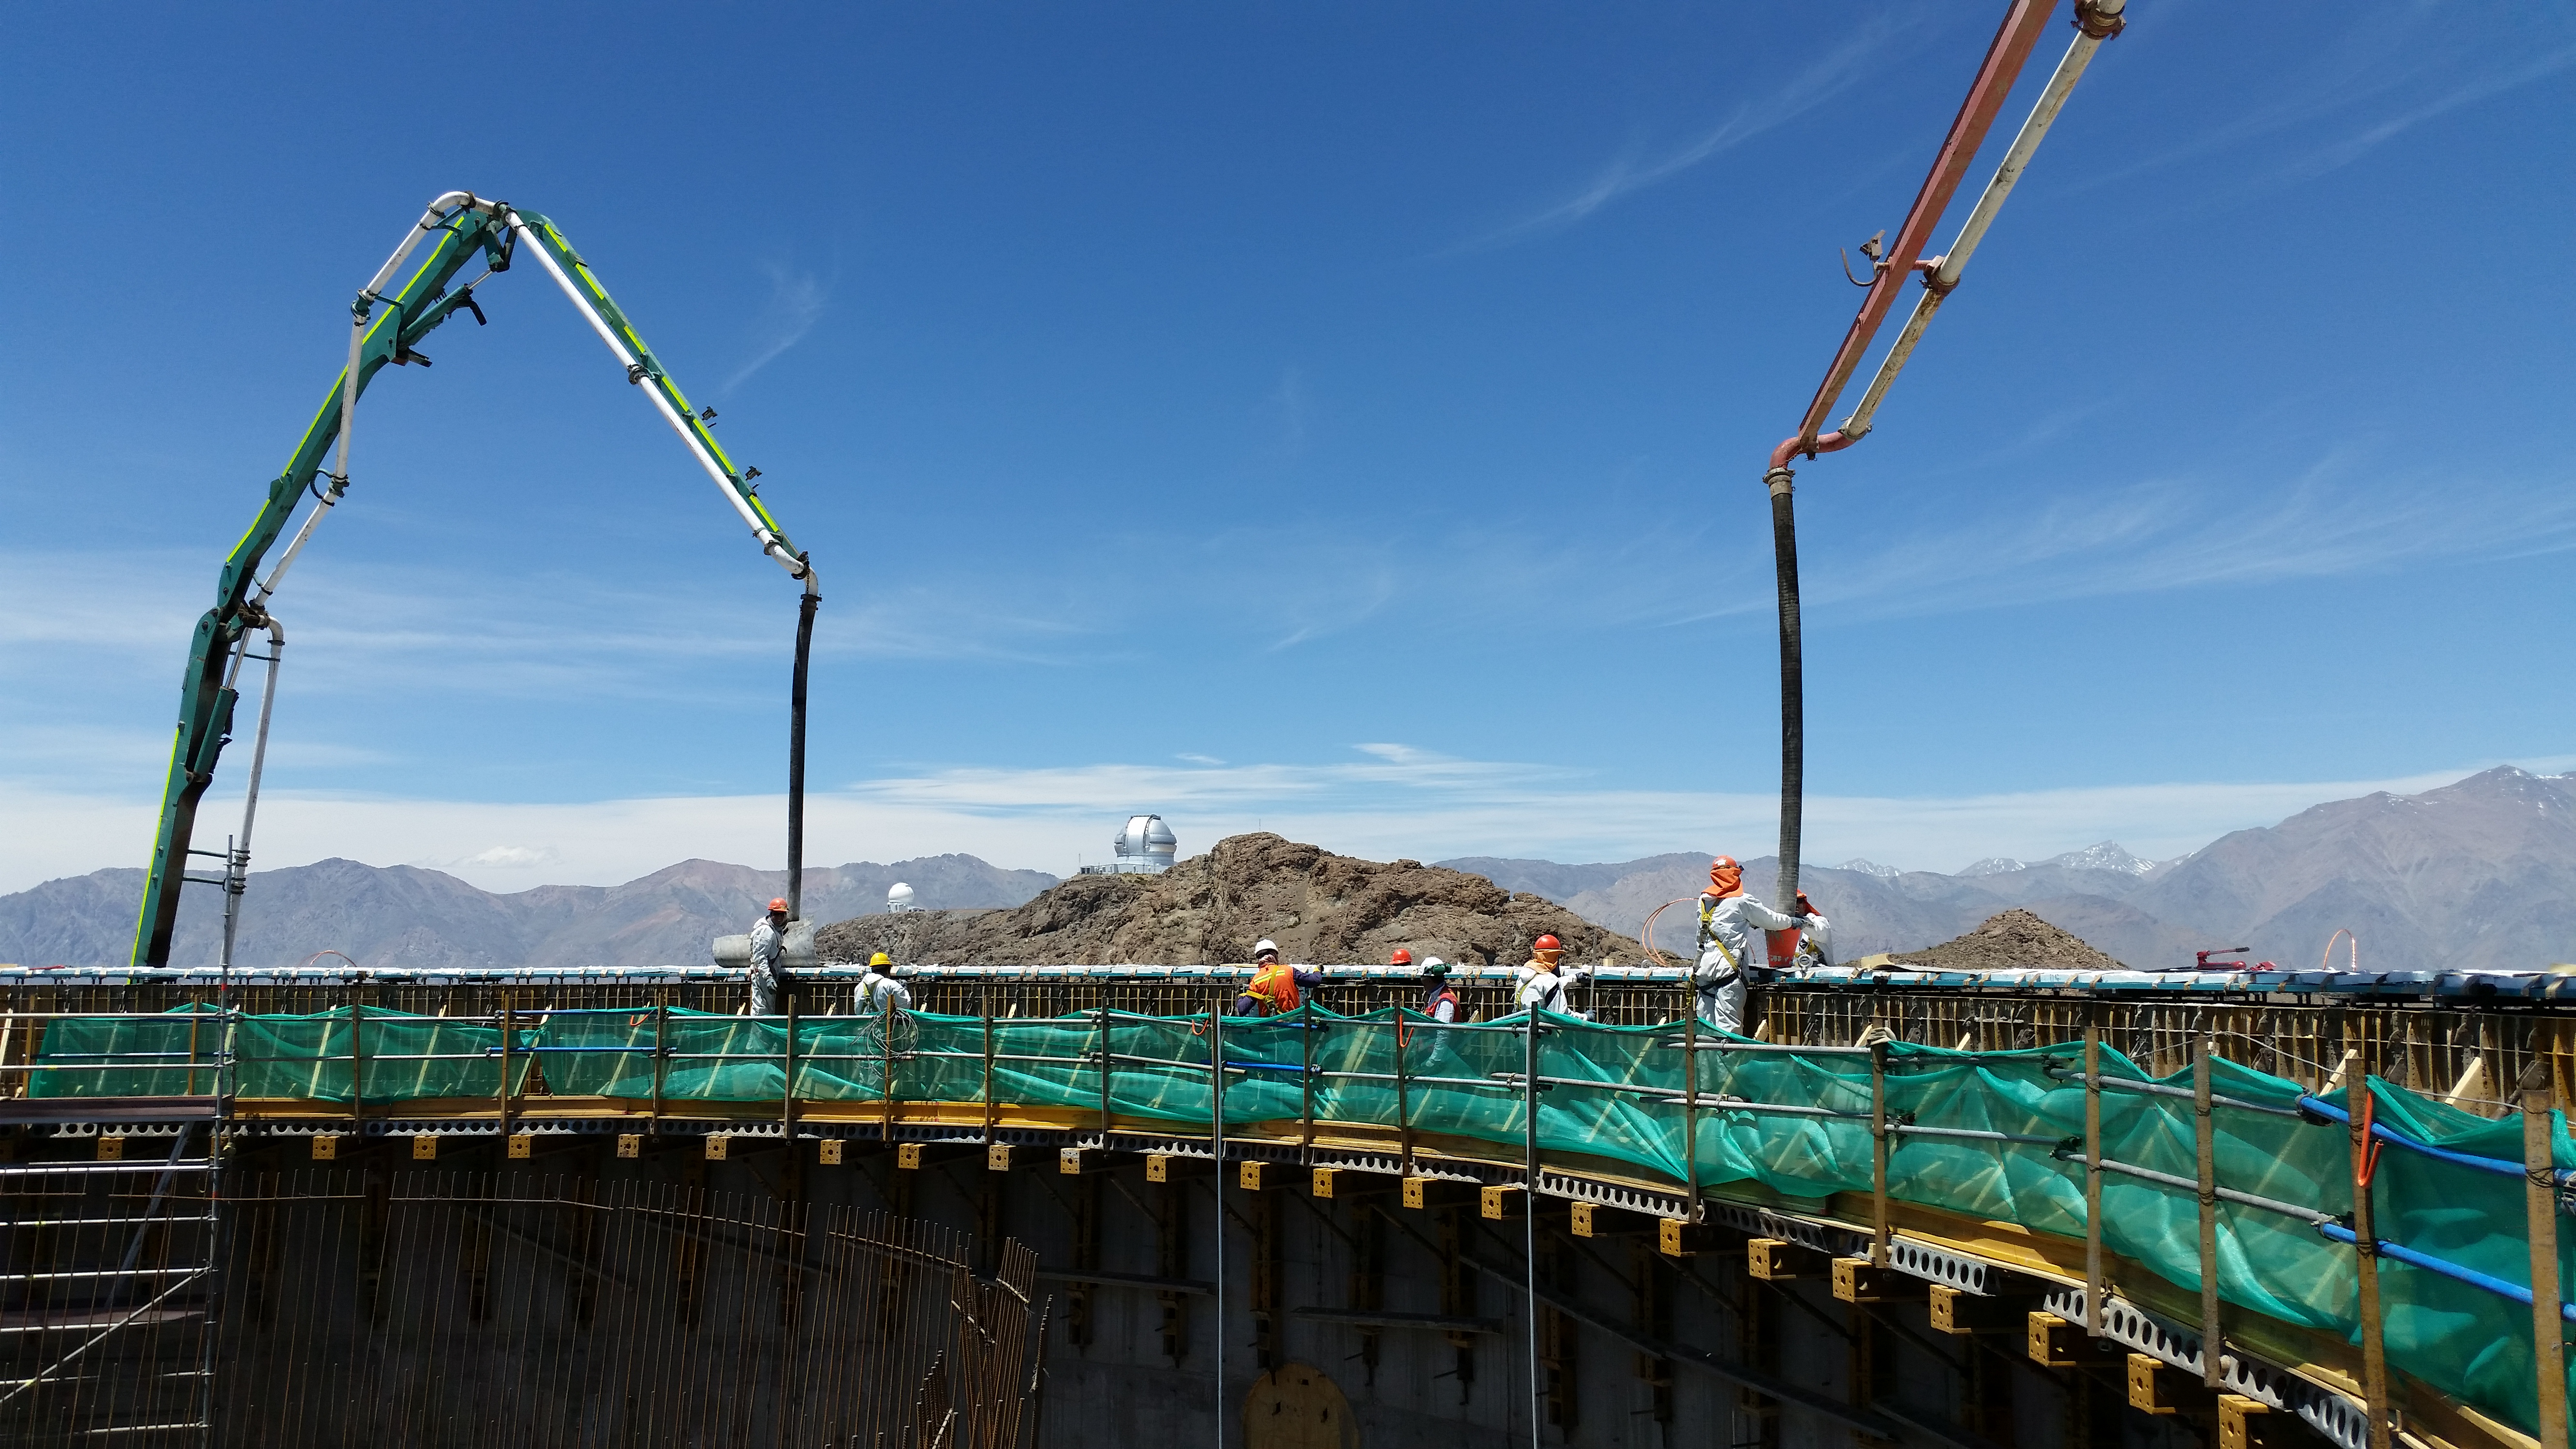

Final pour

Final concrete pour to complete the lower enclosure.

Credit: Rubin Observatory/NSF/AURA